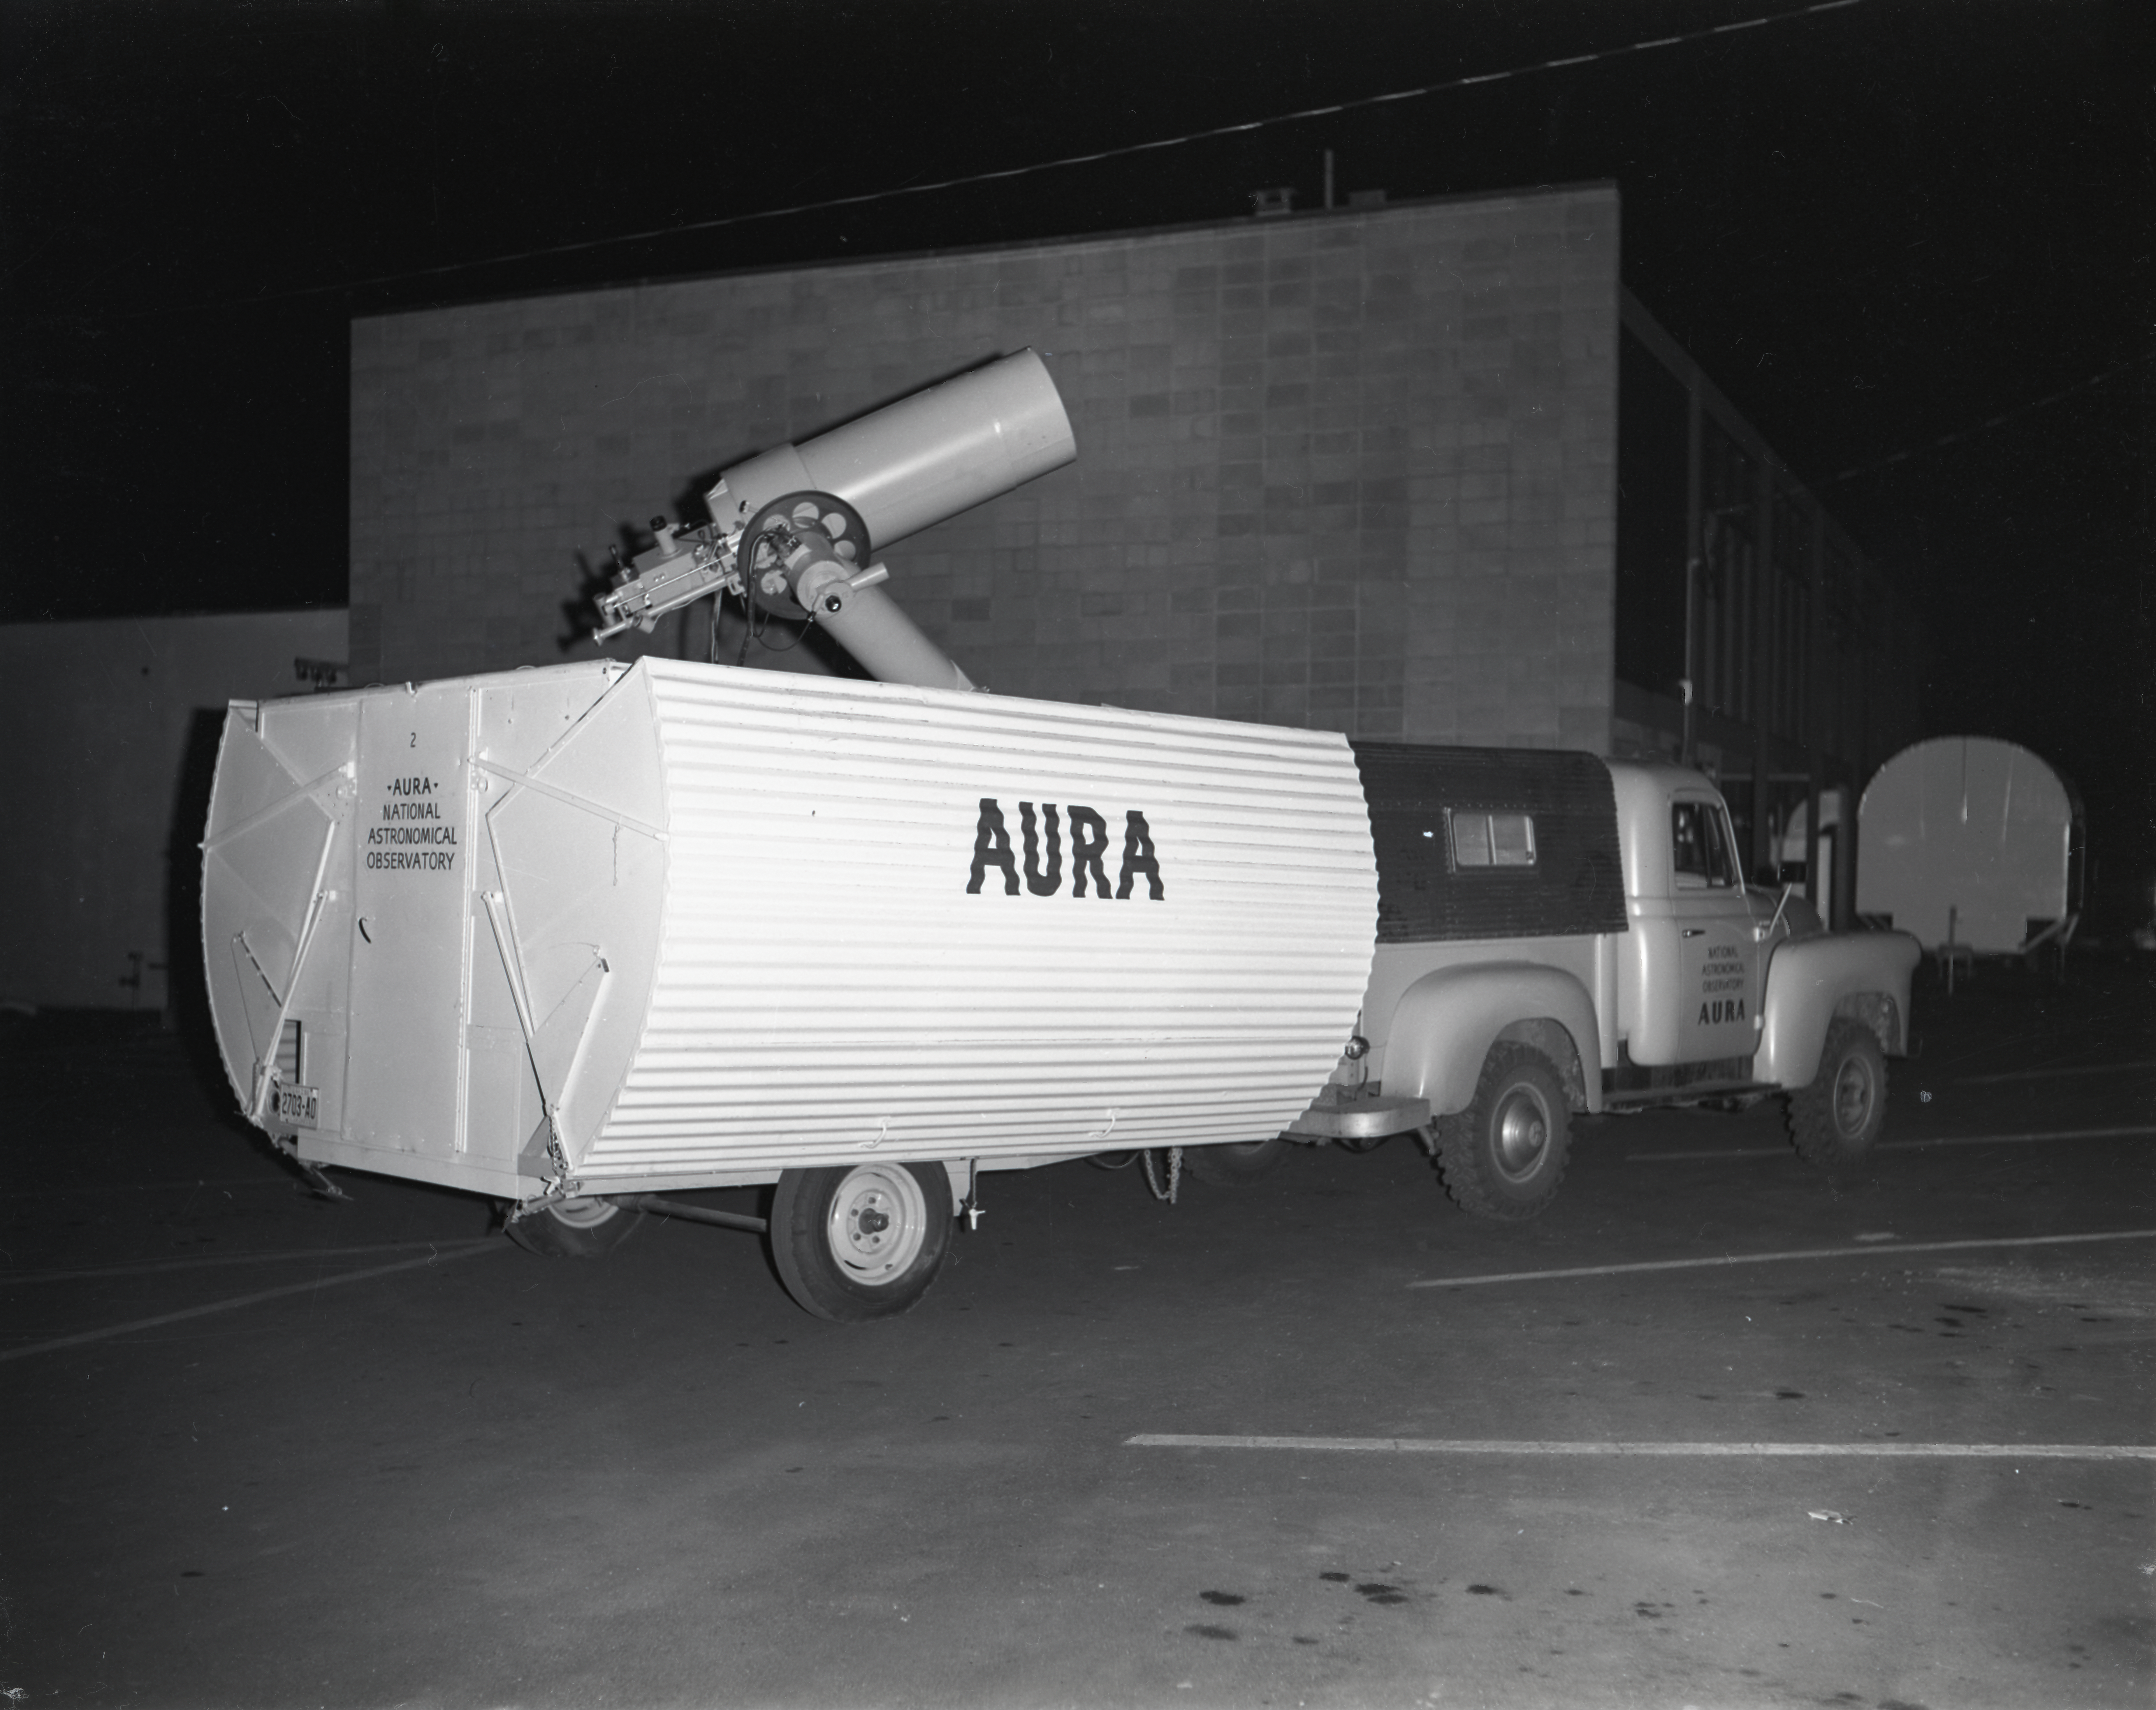

Site-Test Telescope on Kitt Peak in 1958

This image is stored at NOIRLab Headquarters in Tucson, Arizona. For the original negative of this image, see KPNO Negatives envelope 402-404, image 403. It was captured around 1958. The 16-inch telescope was used in portable temporary housing and was transported to various locations to test site conditions before Kitt Peak was eventually selected as the main site for the National Observatory.

This image is part of NSF NOIRLab’s historical archives.

Credit: KPNO/NOIRLab/NSF/AURA